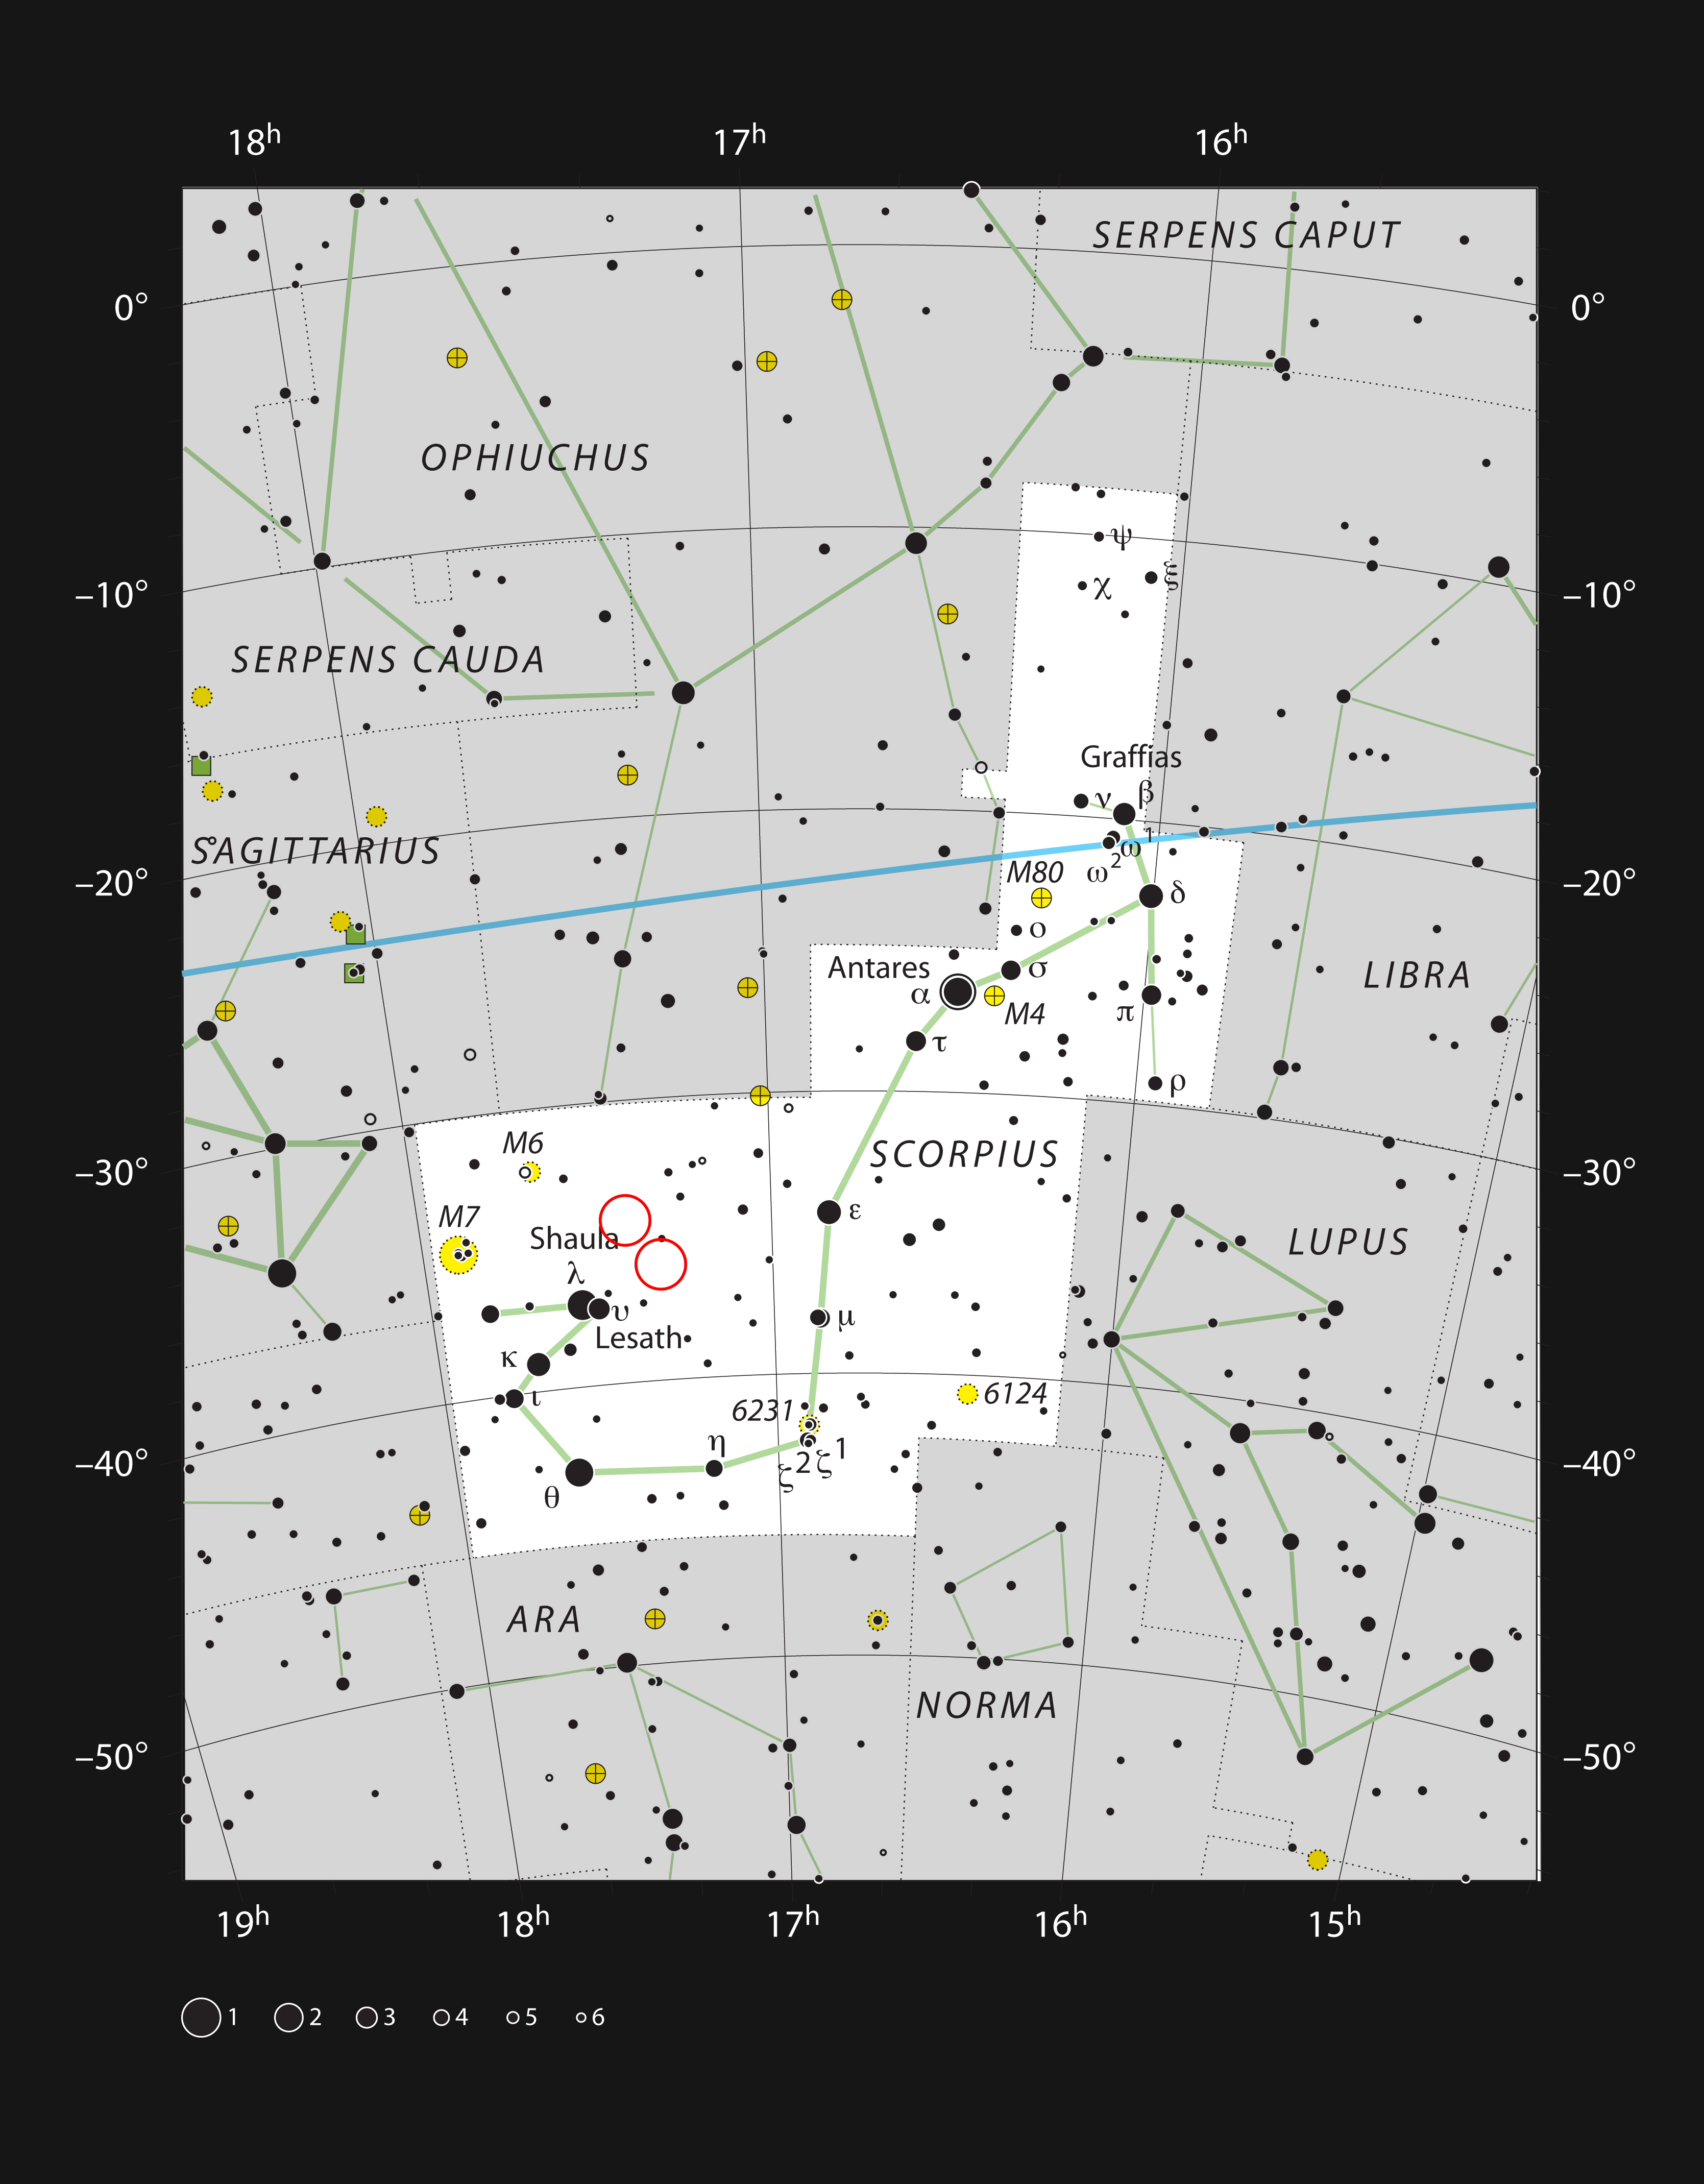

The star formation regions NGC 6334 and NGC 6357 in the constellation of Scorpius

This chart of the bright constellation of Scorpius (The Scorpion) shows the stars visible to the unaided eye on a clear and dark night. It covers a rich part of the sky that is host to many star clusters, glowing clouds of gas and dark dust clouds. Two star formation regions, NGC 6334 (the Cat’s Paw Nebula) and NGC 6357 (the Lobster Nebula) are marked with red circles. Although these clouds appear spectacular in pictures they are very faint and hard to see visually, even with a large telescope.

Credit: ESO/IAU and Sky & Telescope